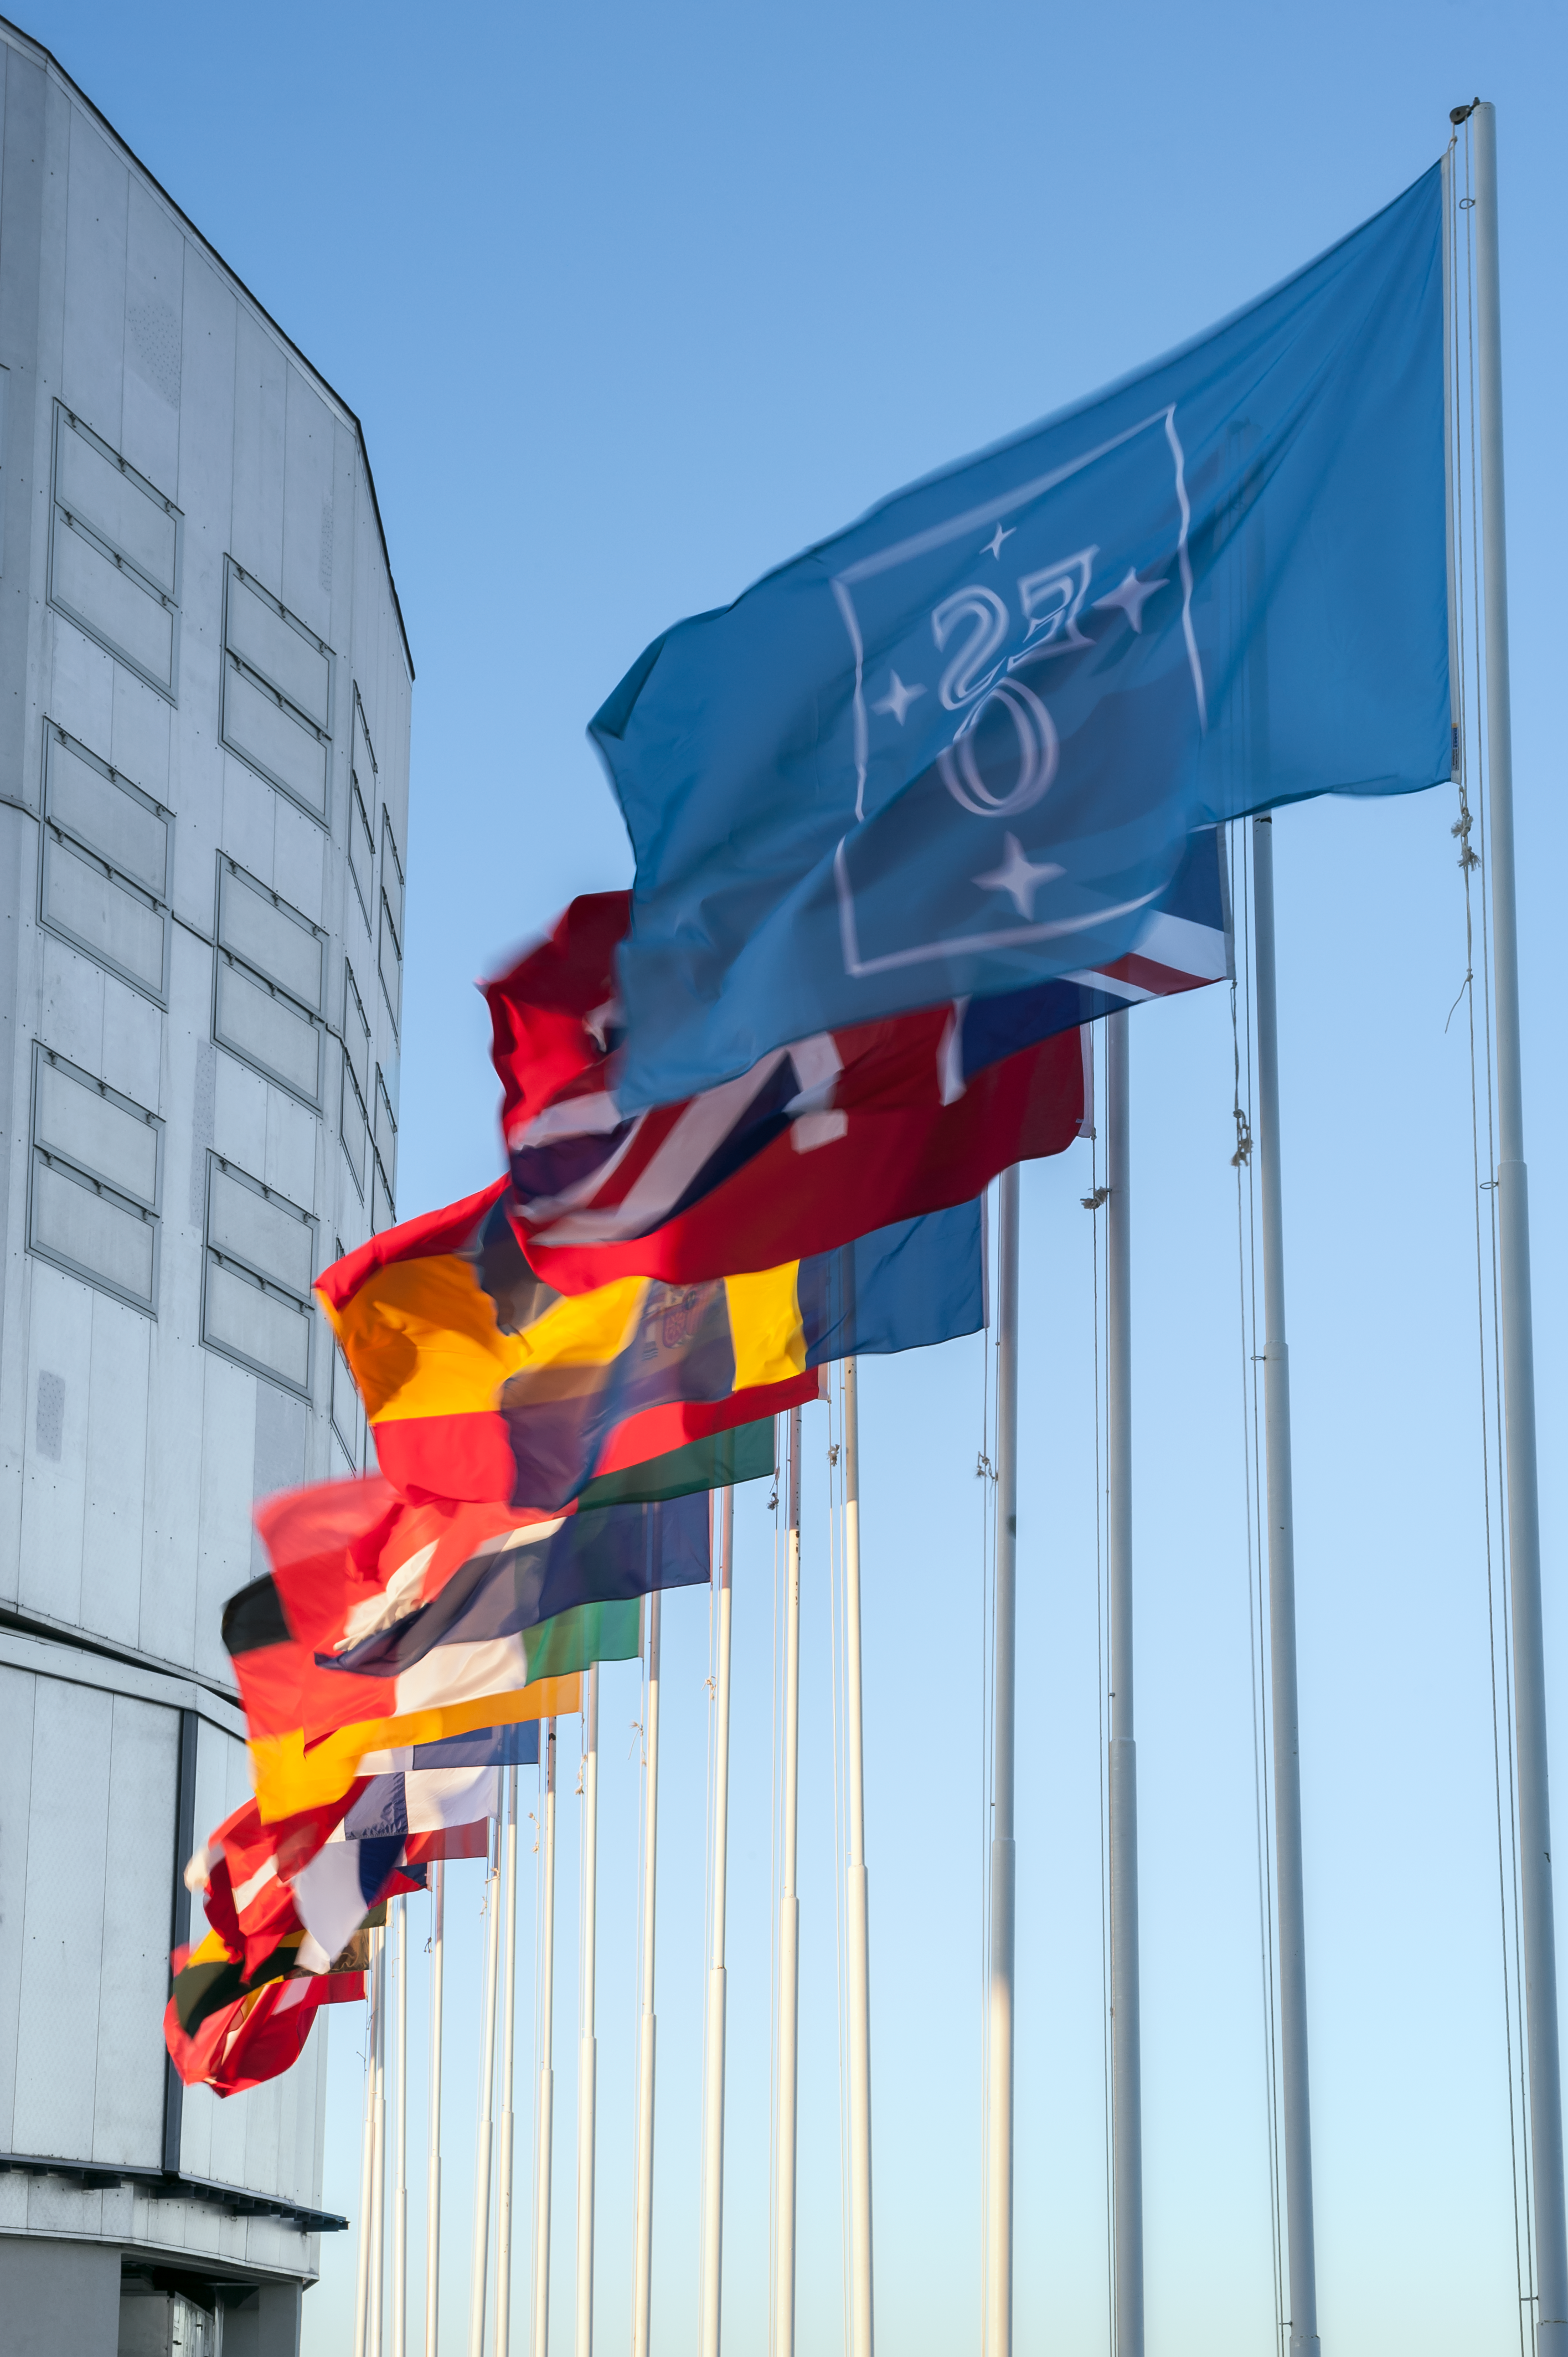

Flags in front of Unit Telescope 1

The blue ESO flag and the flags of the ESO Member States (as of 2014) fly in front of the VLT Unit Telescope 1 (Antu) atop Cerro Paranal, northern Chile.

Credit: ESO/M. Alexander